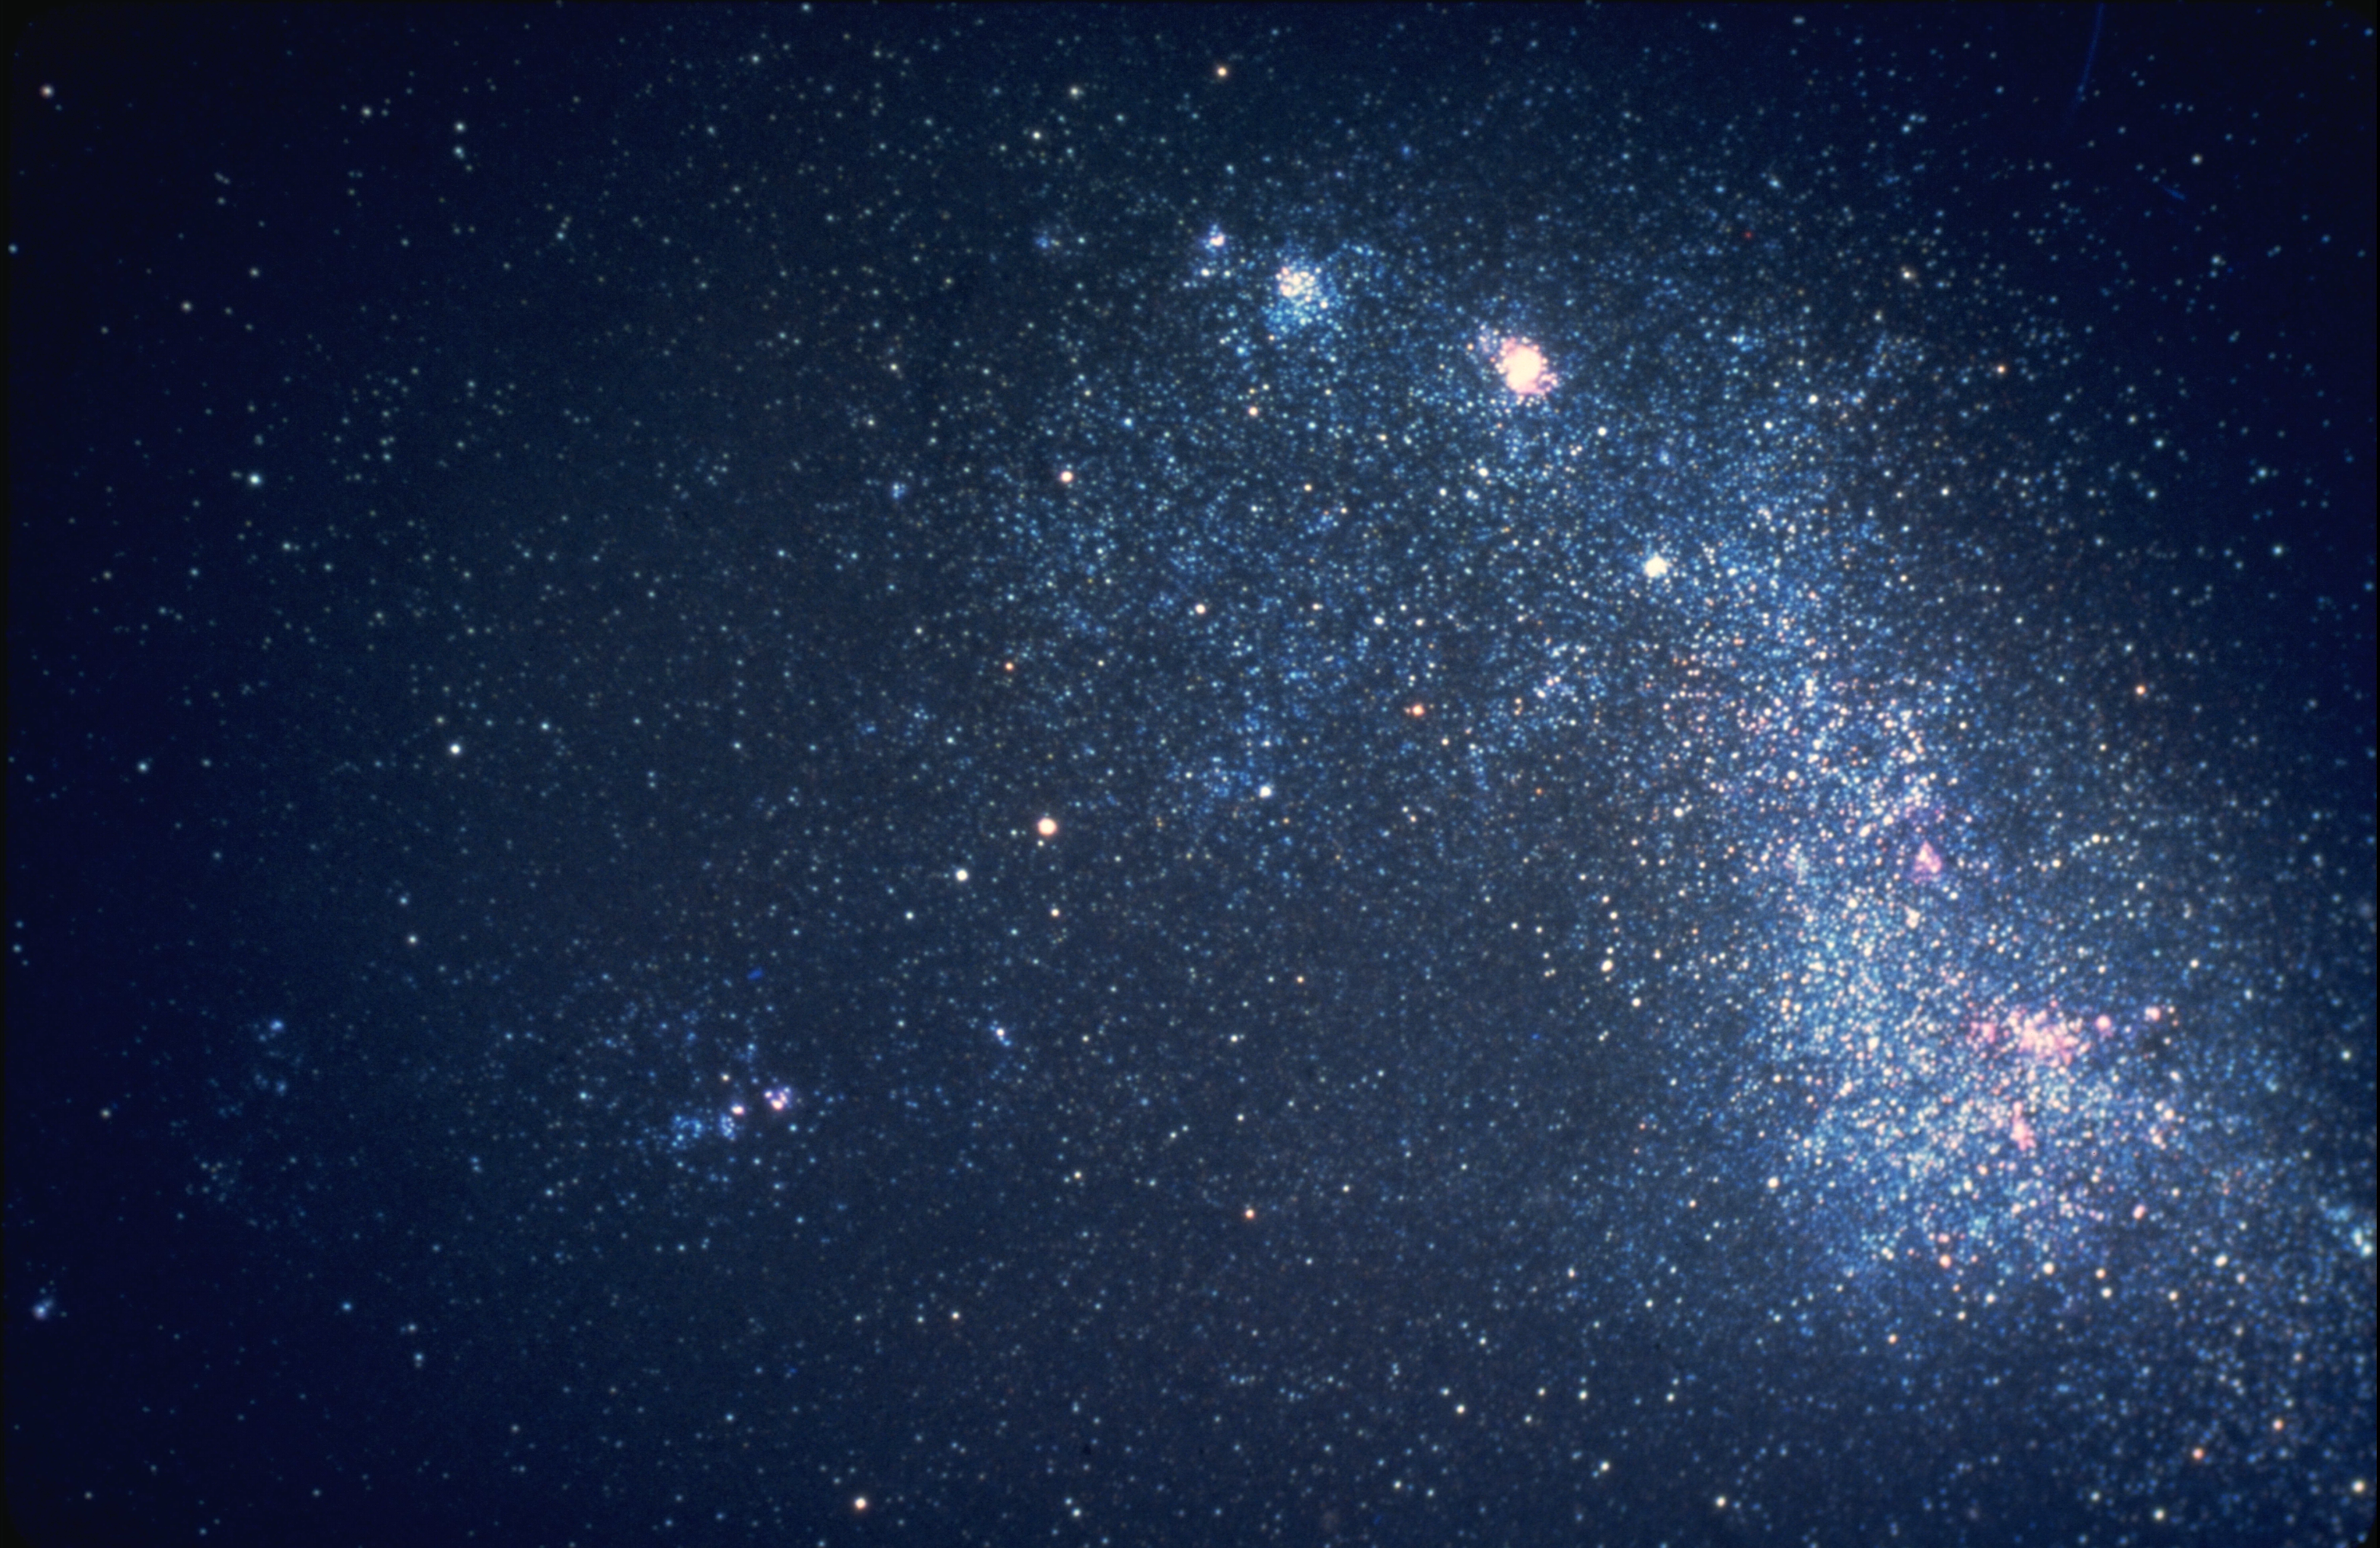

Small Magellanic Cloud

The Small Magellanic Cloud is an irregular dwarf galaxy in the constellation Tucana, and is a satellite of our own Milky Way Galaxy. The SMC is visible to the naked eye from the southern hemisphere. CTIO 4-meter Blanco telescope image.

Credit: NOIRLab/NSF/AURA